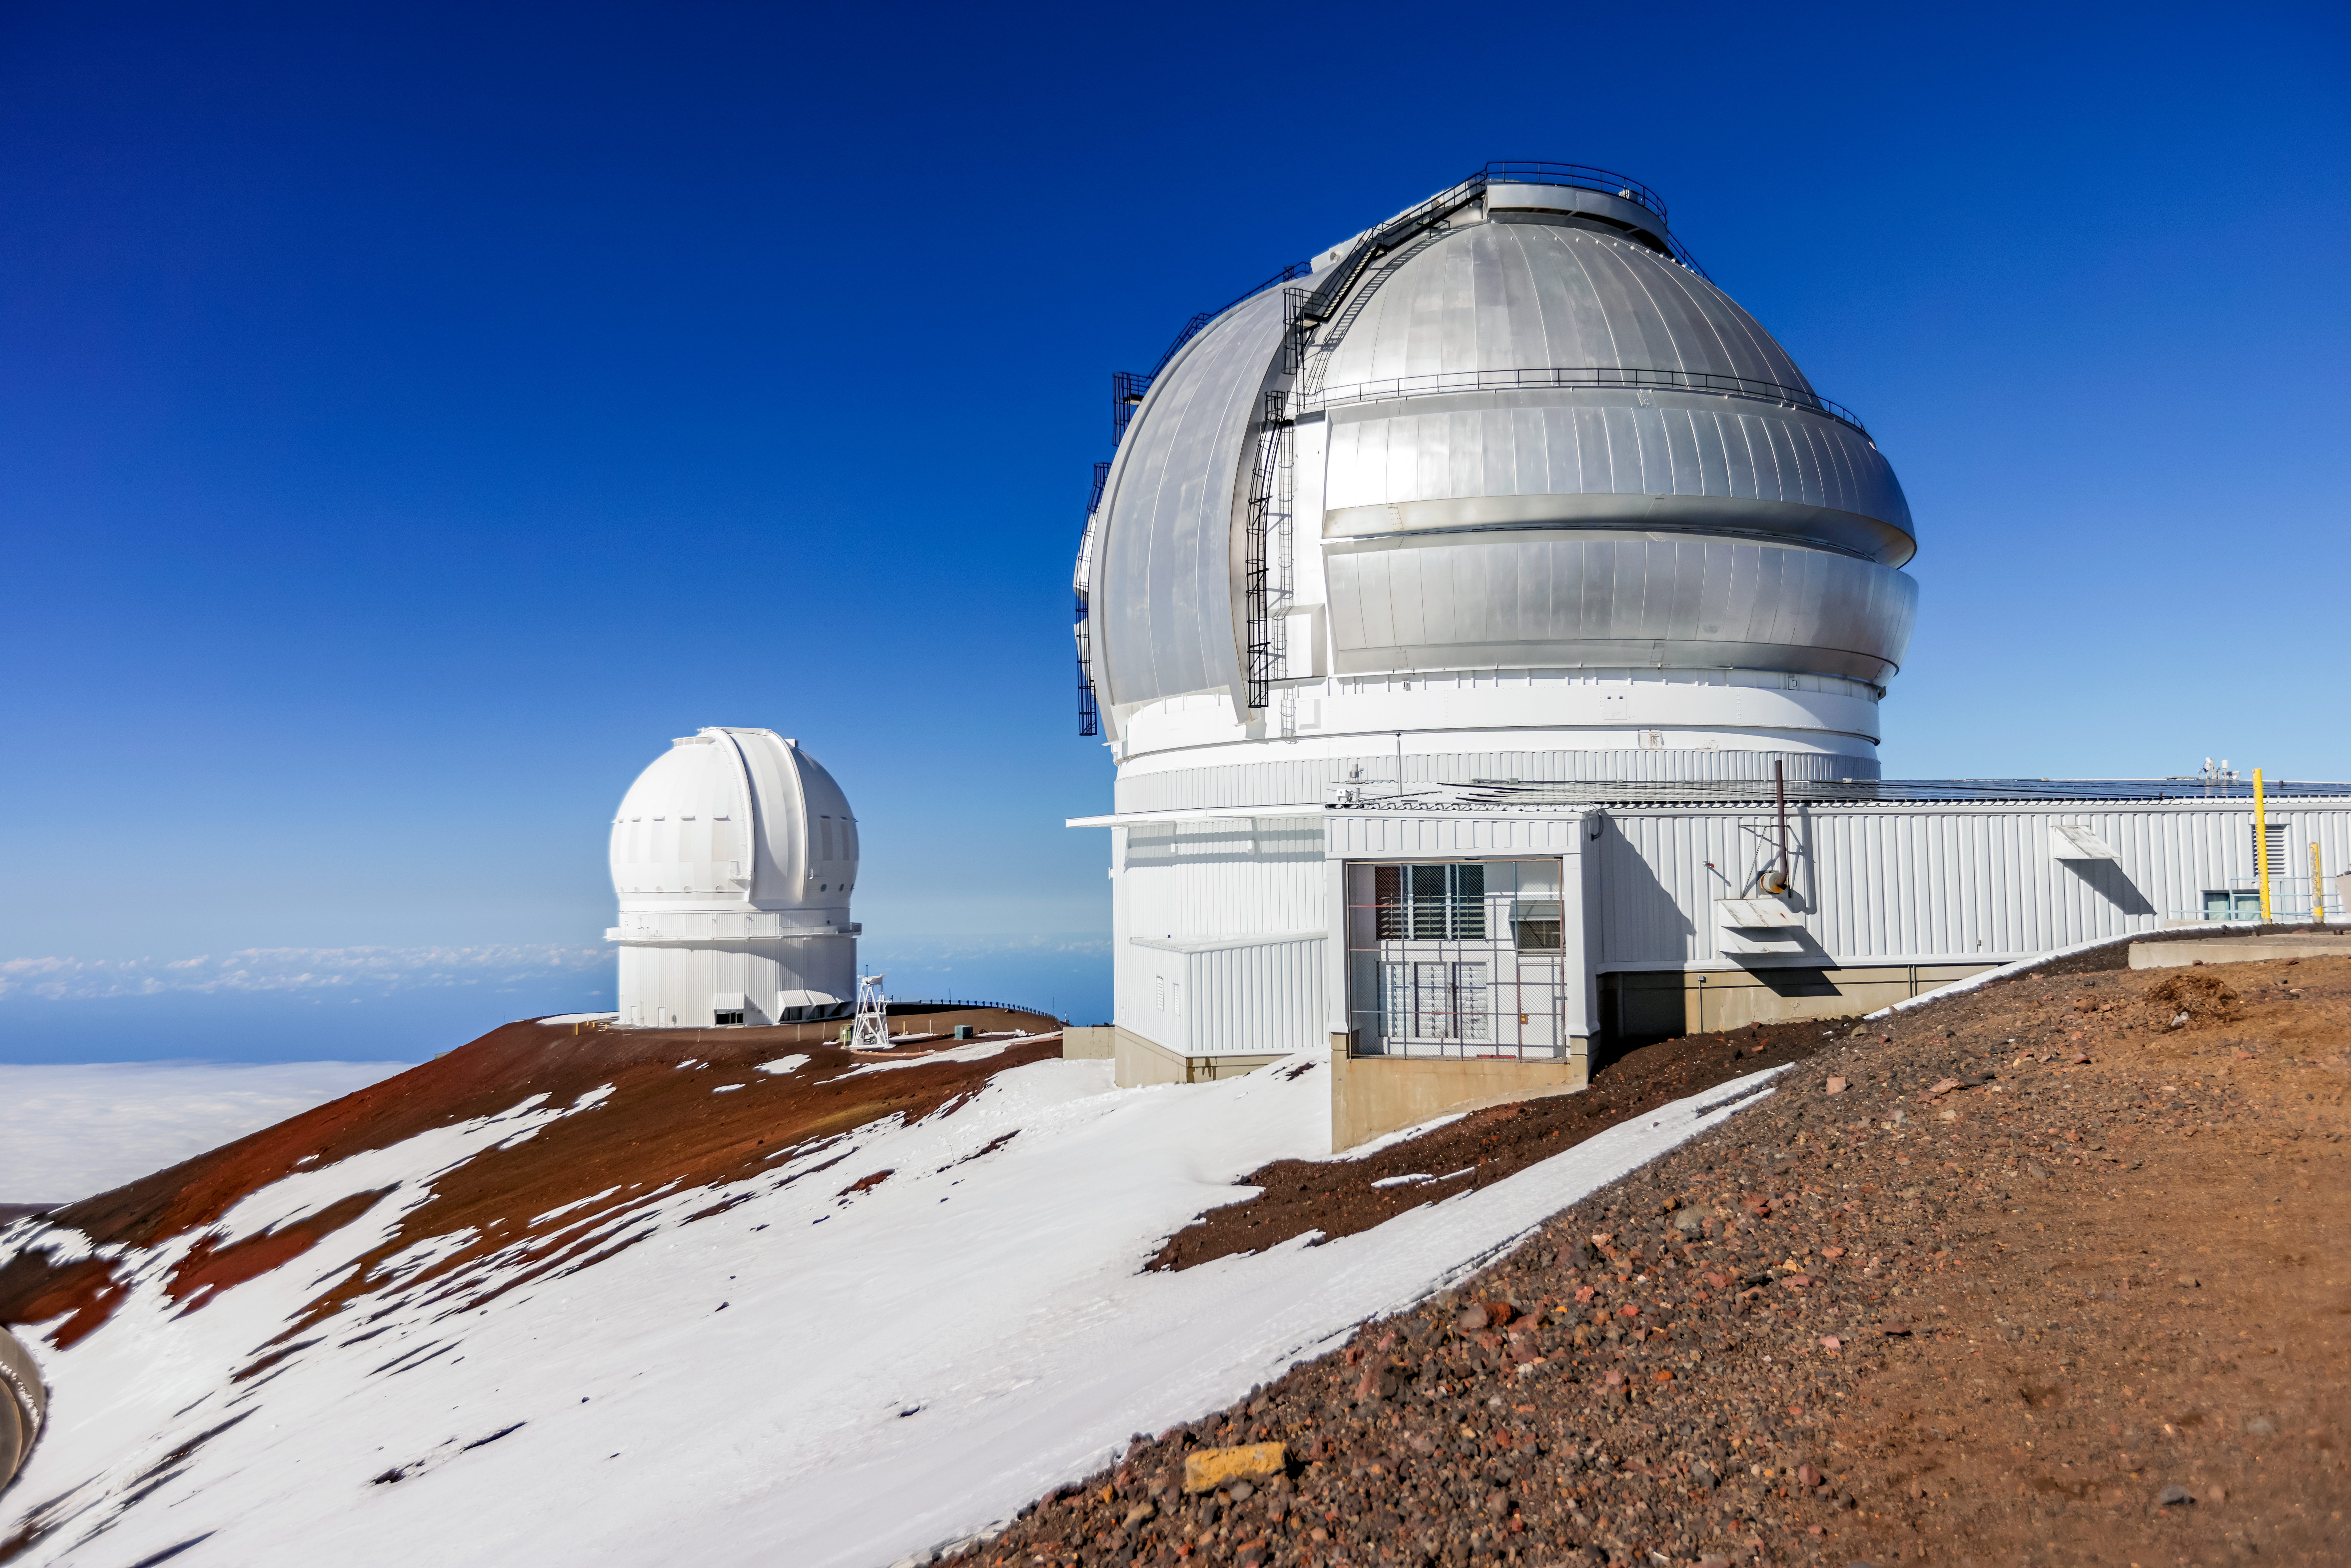

Gemini North in Snow

The Gemini North telescope with the Canada-France-Hawai‘i Telescope in the background near the summit of a snowy Maunakea in Hawai‘i.

Credit: International Gemini Observatory/NOIRLab/NSF/AURA